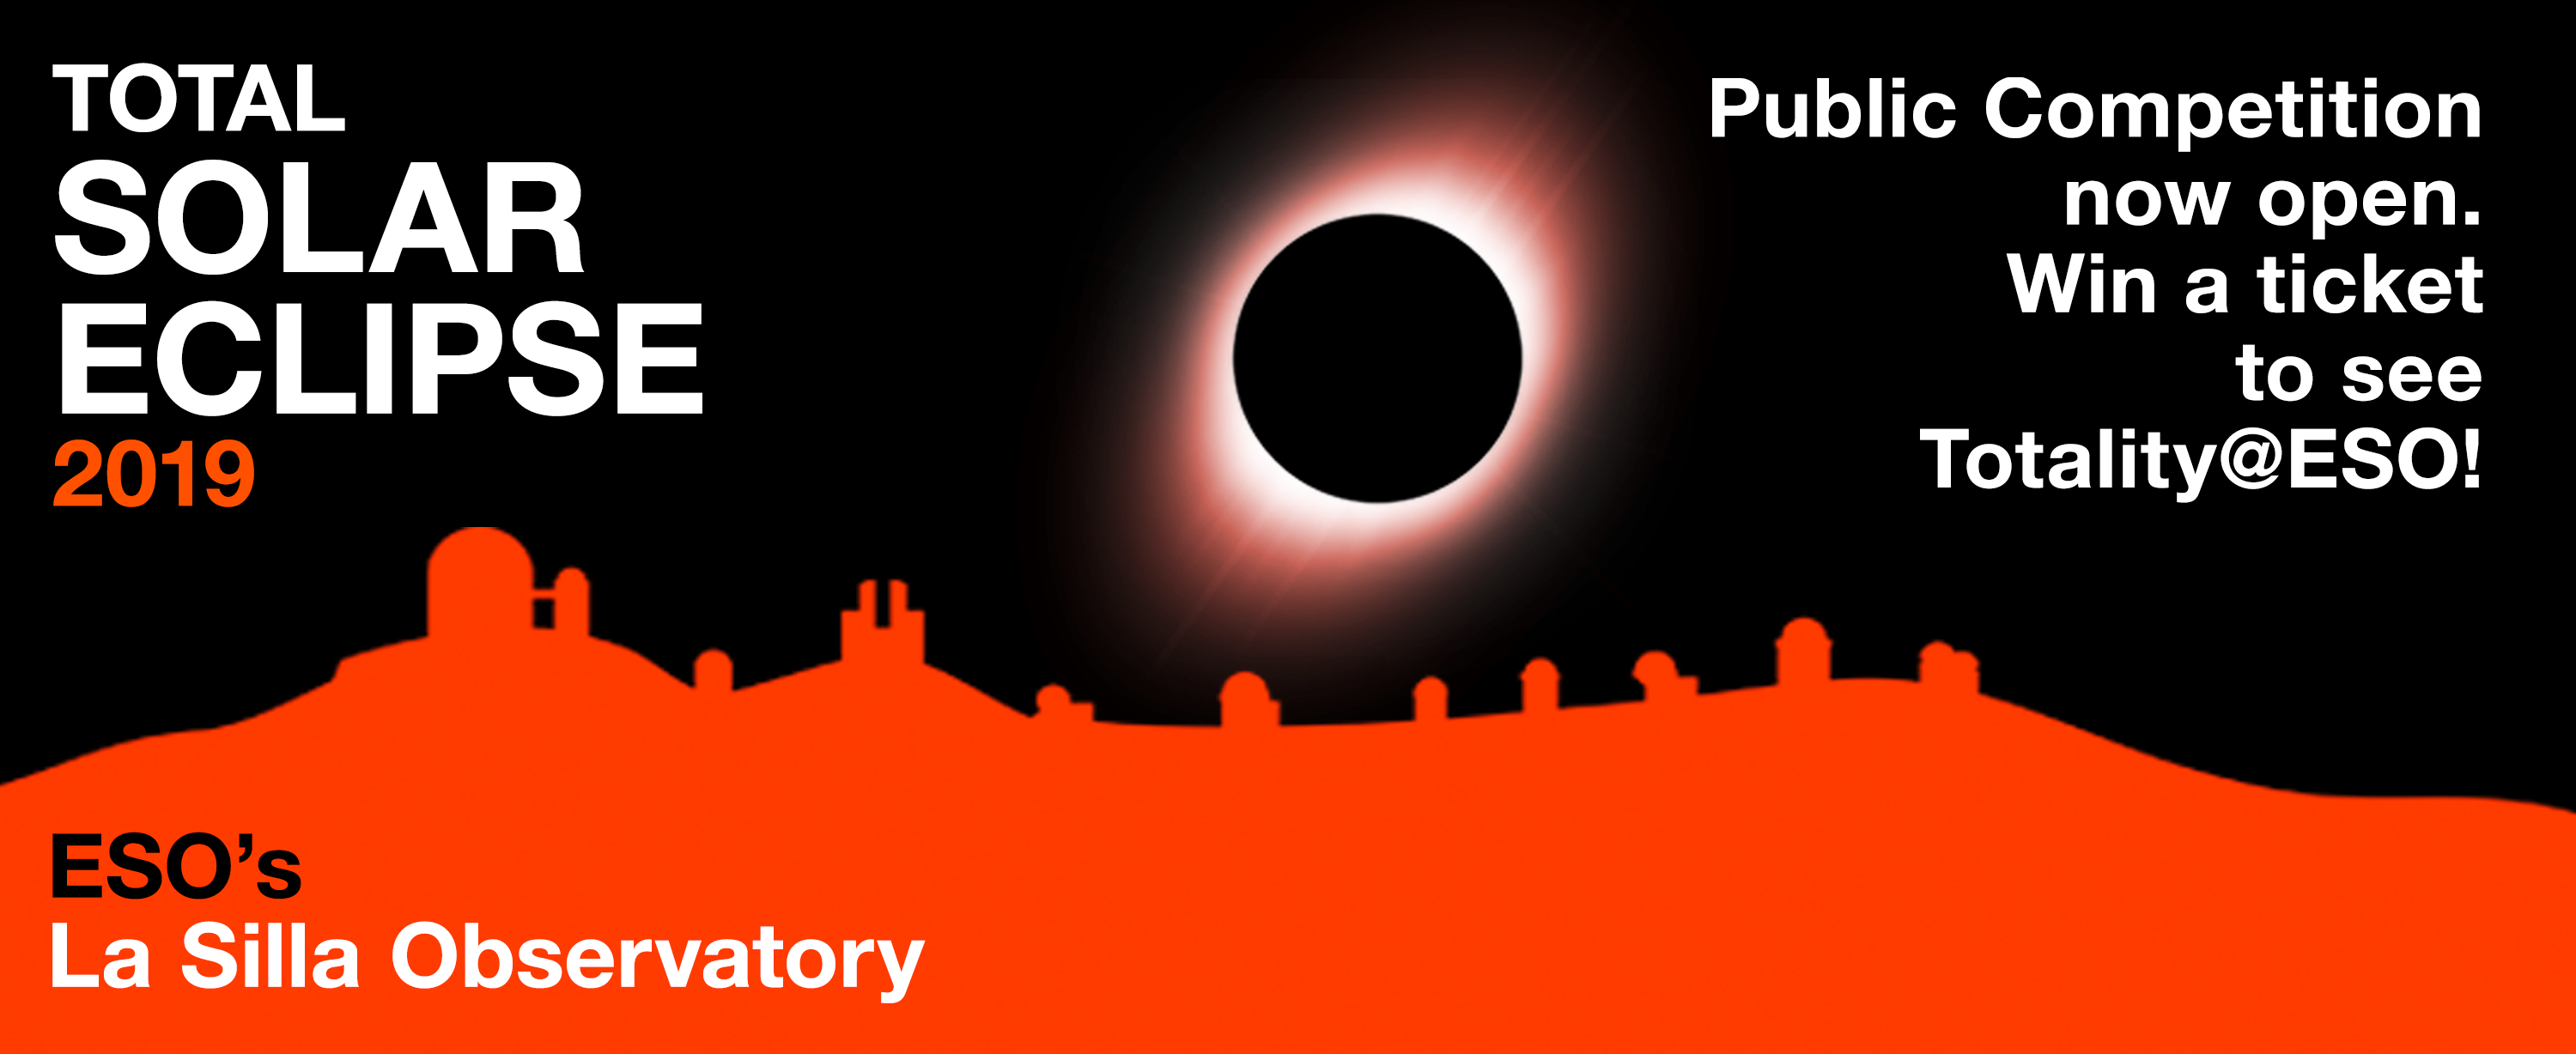

La Silla Total Solar Eclipse, Public Competition

On the occasion of both the 2019 total solar eclipse visible from Chile and La Silla Observatory’s 50th anniversary, we are organising a public competition to win a fully-paid trip to the ESO sites in Chile. This competition is part of the La Silla Total Solar Eclipse campaign, #LaSillaTSE.

Credit: ESO